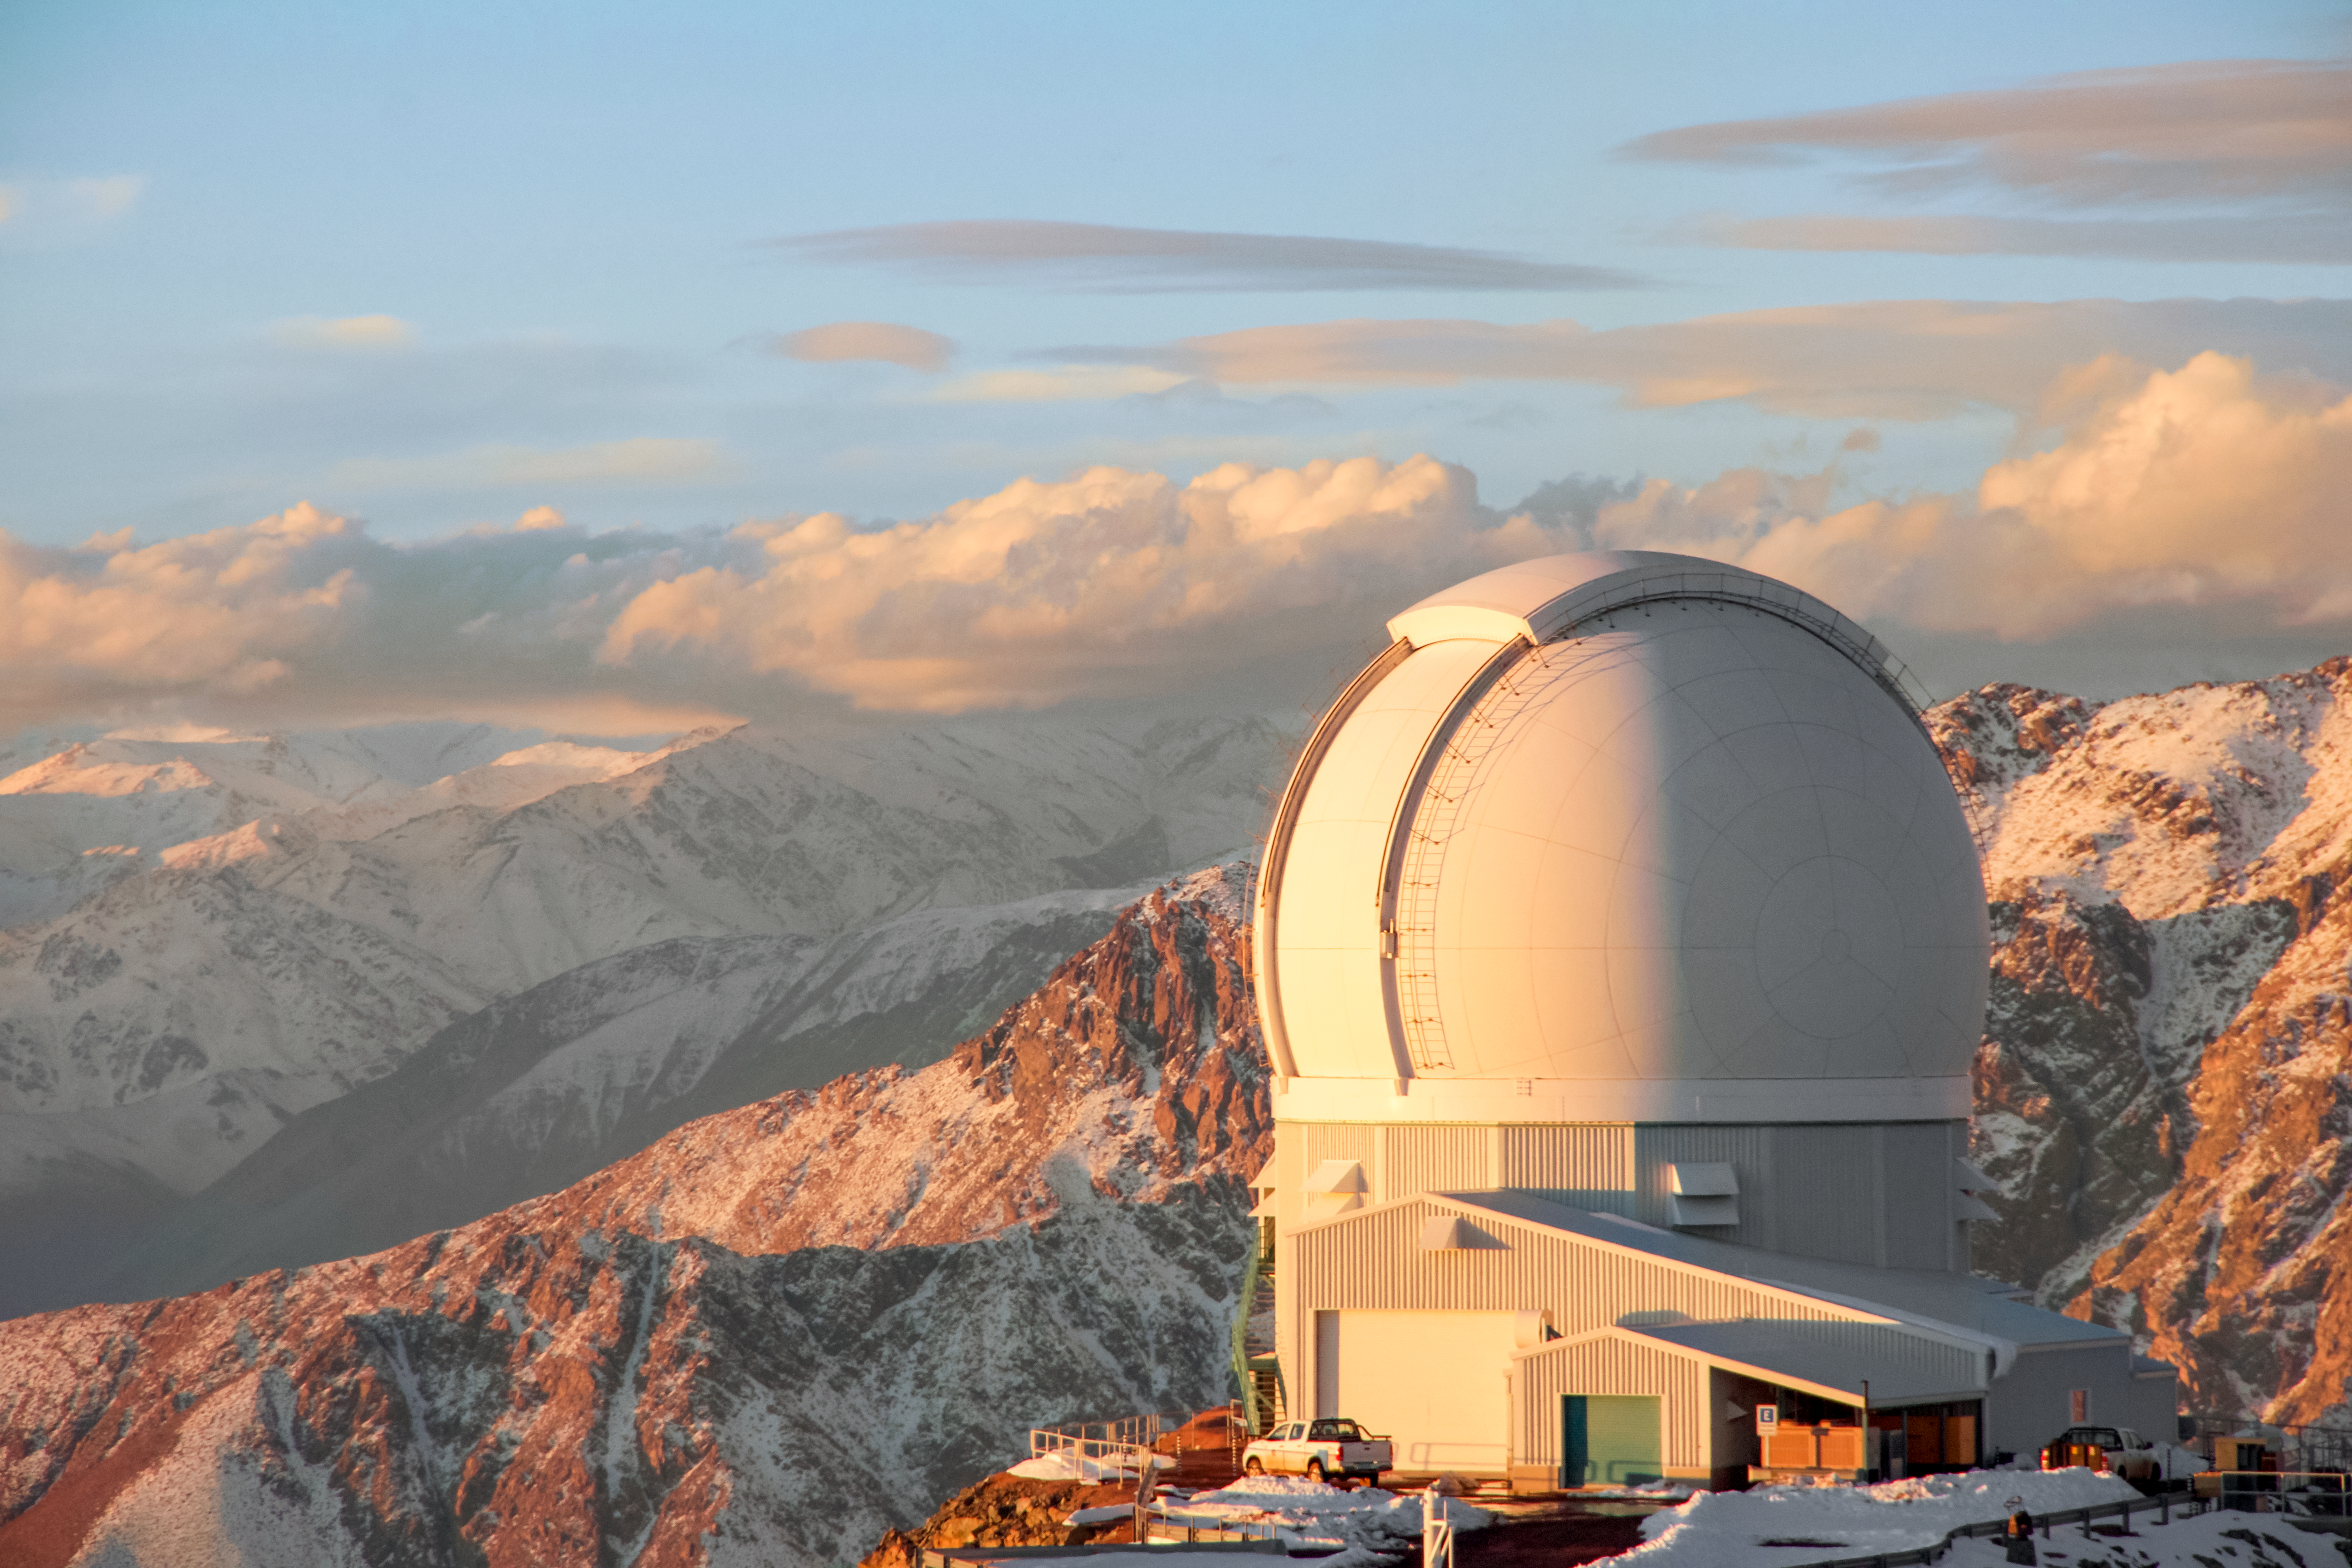

SOAR Telescope

SOAR Telescope with snow mountain.

Credit: CTIO/NOIRLab/NSF/AURA/J. Fuentes